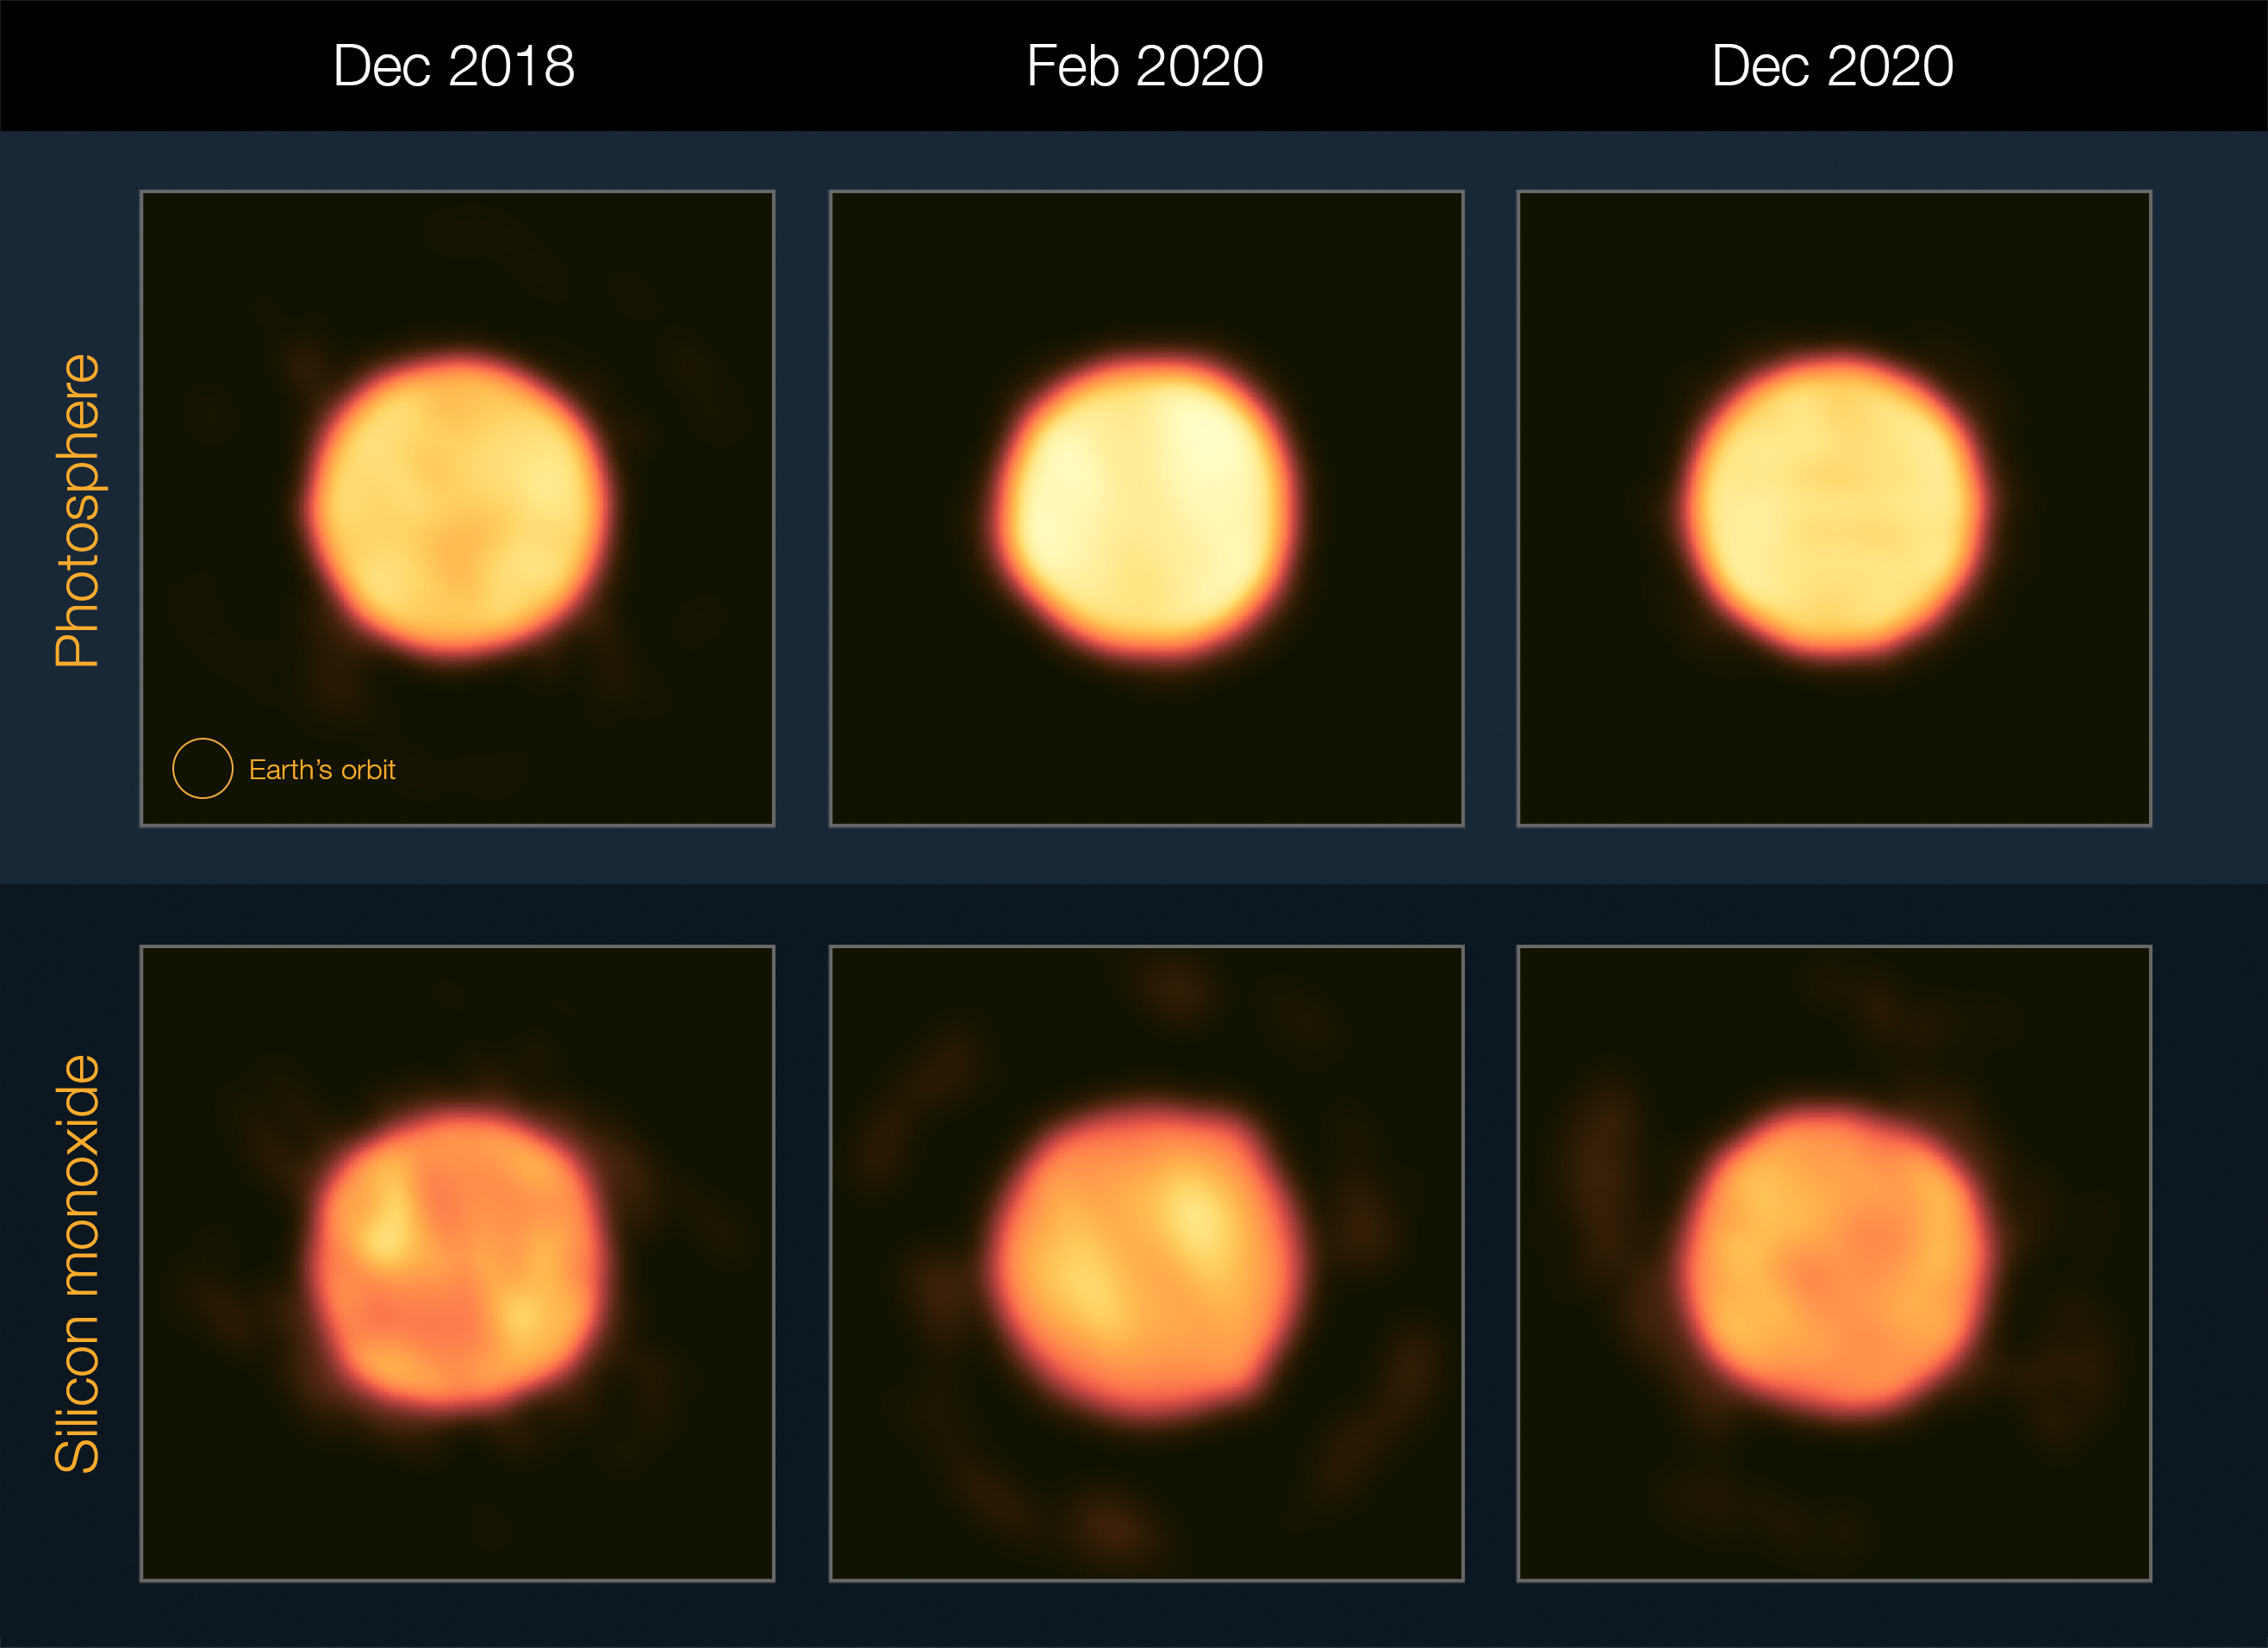

Betelgeuse’s Great Dimming Event in high resolution

The Great Dimming Event (GDE) of Betelgeuse, where the red supergiant star visibly faded in late 2019 and early 2020, puzzled and fascinated the world as it happened. Some thought that the star, which is coming to the end of its life, was about to explode and go supernova. In this glowing Picture of the Week, astronomers have shed new light on how Betelgeuse became darker, confirming that the GDE wasn’t a precursor to a spectacular supernova after all — sorry!

Here we see Betelgeuse as it was in December 2018, February 2020 and December 2020, capturing the famed star before, during, and after the GDE. A team led by Julien Drevon, Florentin Millour and Pierre Cruzalèbes at the Université Côte d’Azur (France) used the MATISSE infrared instrument on ESO’s Very Large Telescope Interferometer (VLTI) to obtain high-resolution images of the star. The top images here show its “surface” or photosphere, whereas the bottom ones trace silicon monoxide, a molecule that can act as a seed to form dust grains.

The keen eye may notice that Betelgeuse’s photosphere got brighter during the so-called dimming event. We now know dust was being produced during the GDE, which made the star appear dimmer to us in visible light, but brighter to MATISSE as dust glows in infrared light. In addition, the changes in the structure of the photosphere and the silicon monoxide are consistent with both the formation of a cold spot on the star’s surface and the ejection of a cloud of dust.

Betelgeuse’s size on the sky is similar to that of a 1 euro coin seen from 100 km away. The VLTI combines the light of several telescopes to create a much larger “virtual” telescope that can discern small structures on Betelgeuse. Thanks to this, we can witness in detail how this massive star ages and evolves.

Credit: ESO/J. Drevon et al.